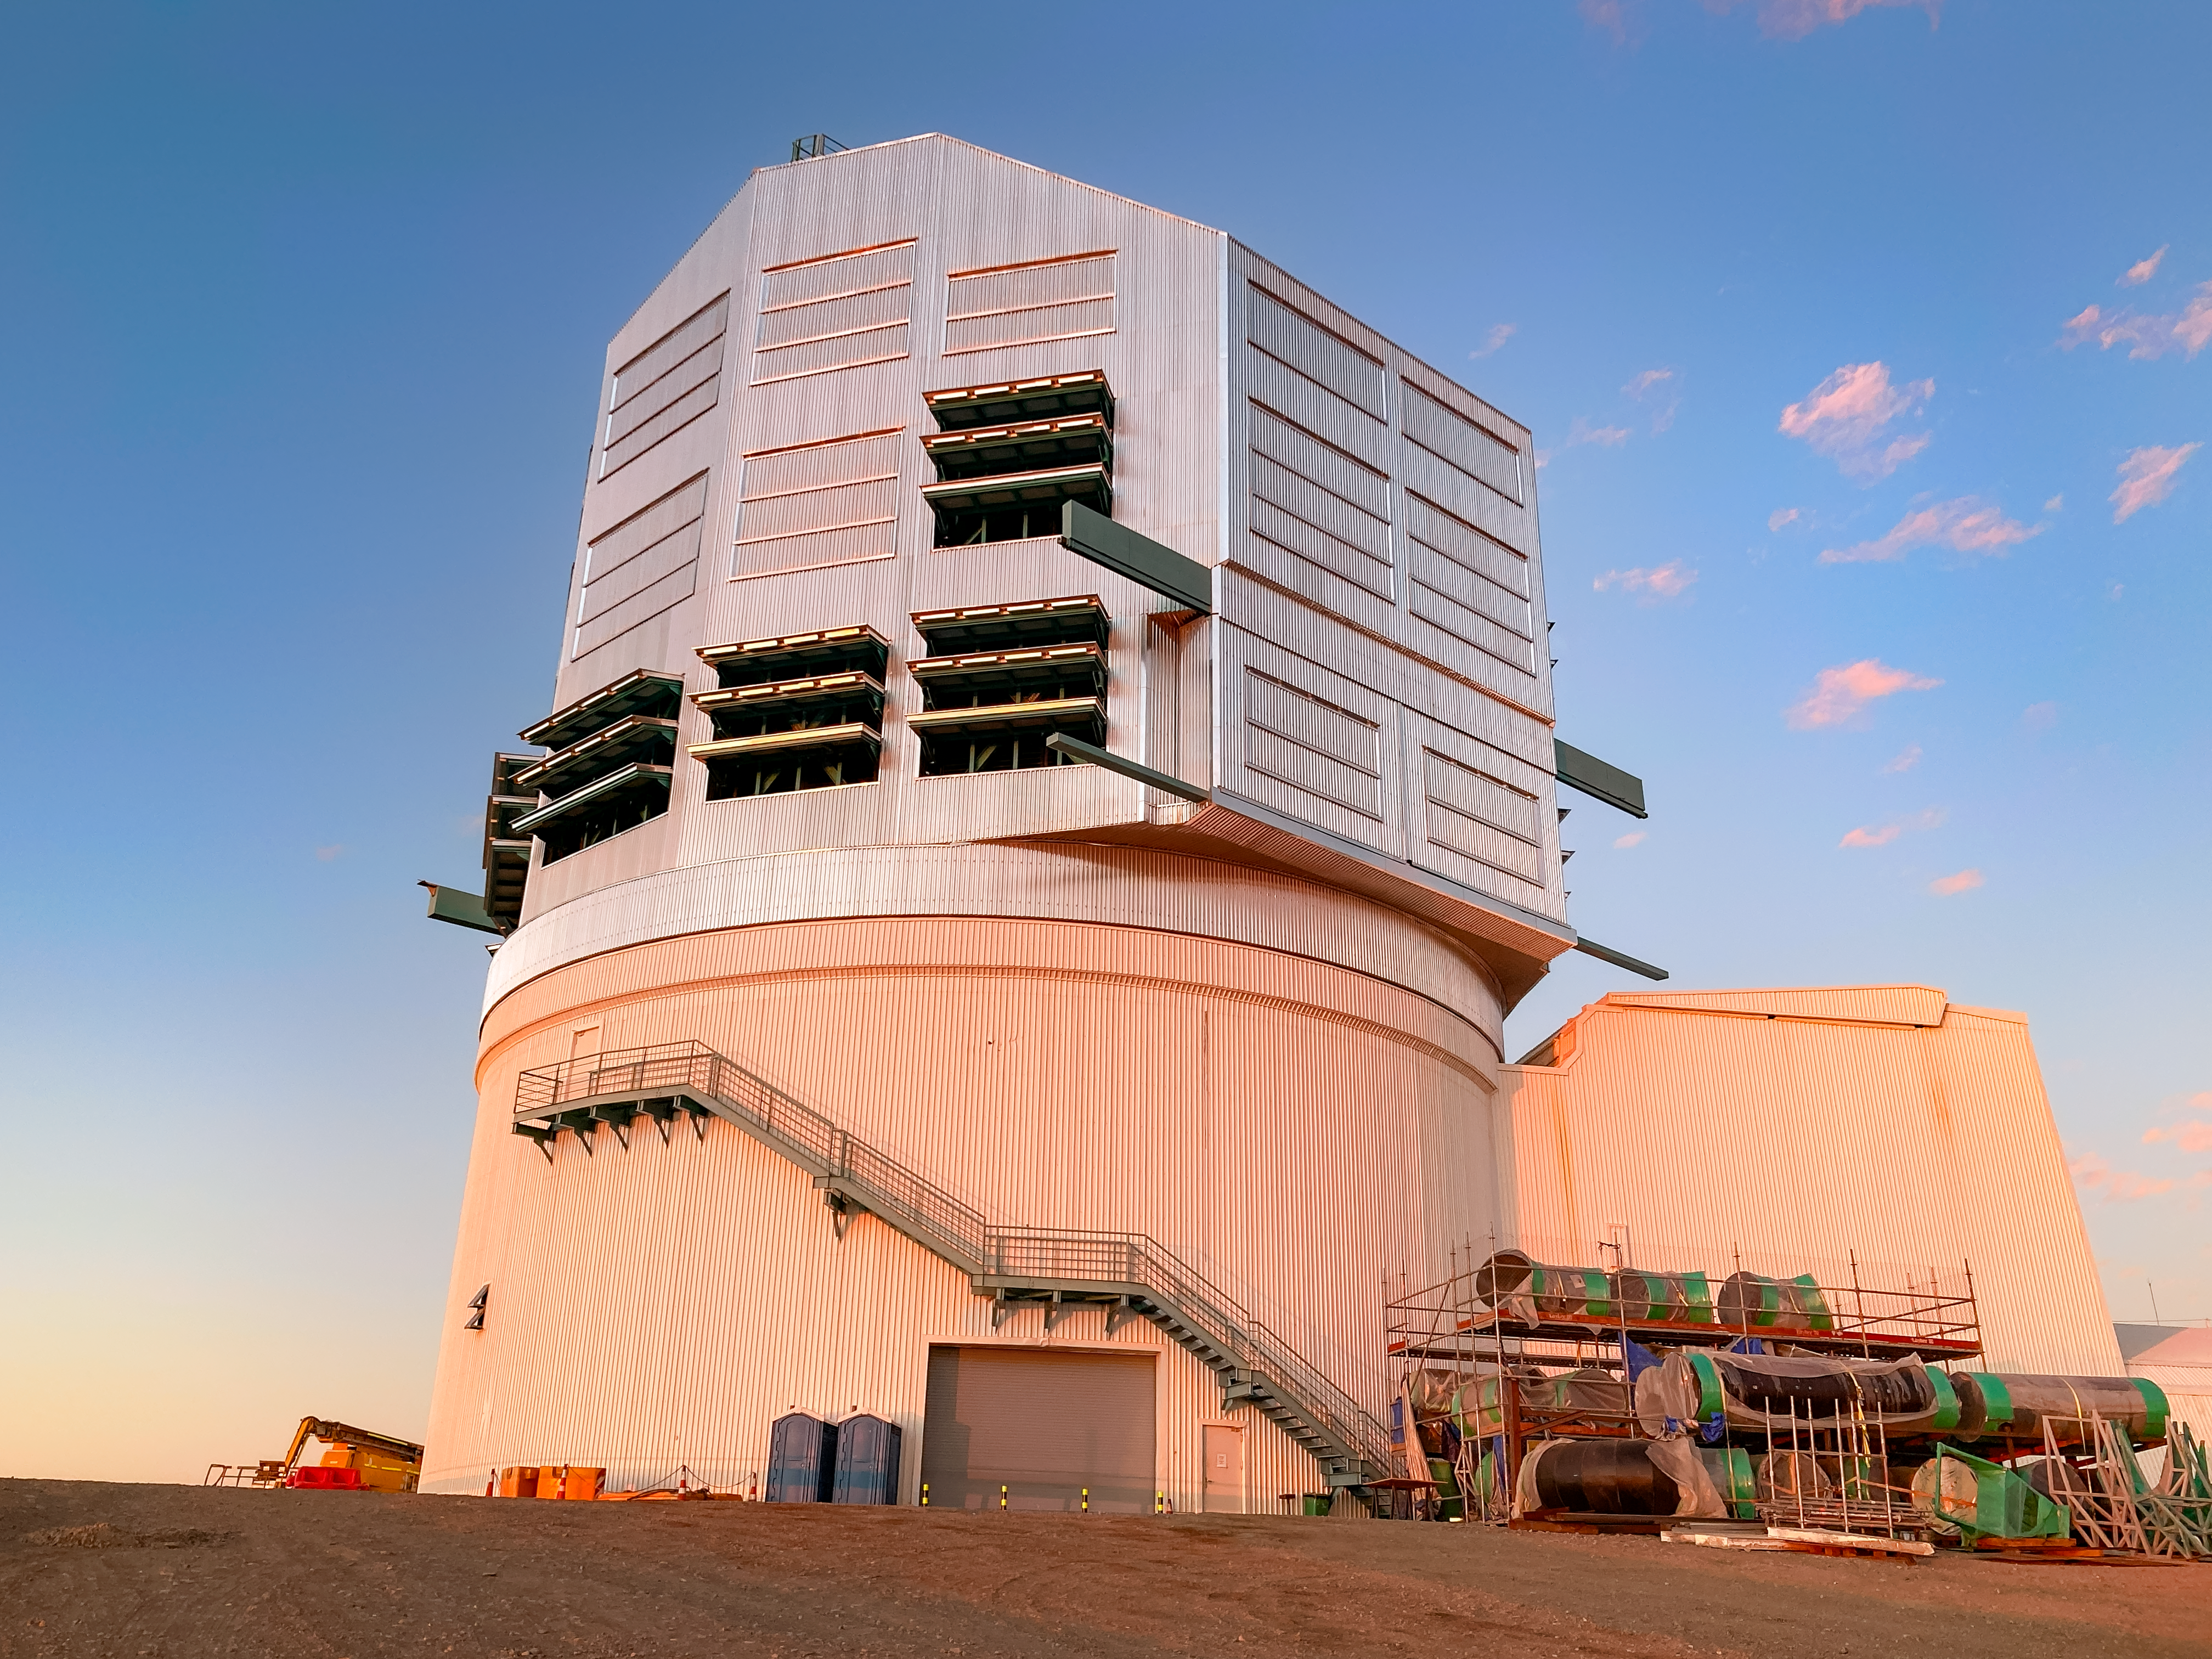

Rubin's Louvers

Rubin Observatory with dome louvers open. Twelve louvers are currently available for use during regular observations.

Credit: NSF-DOE Vera C. Rubin Observatory/NOIRLab/SLAC/AURA